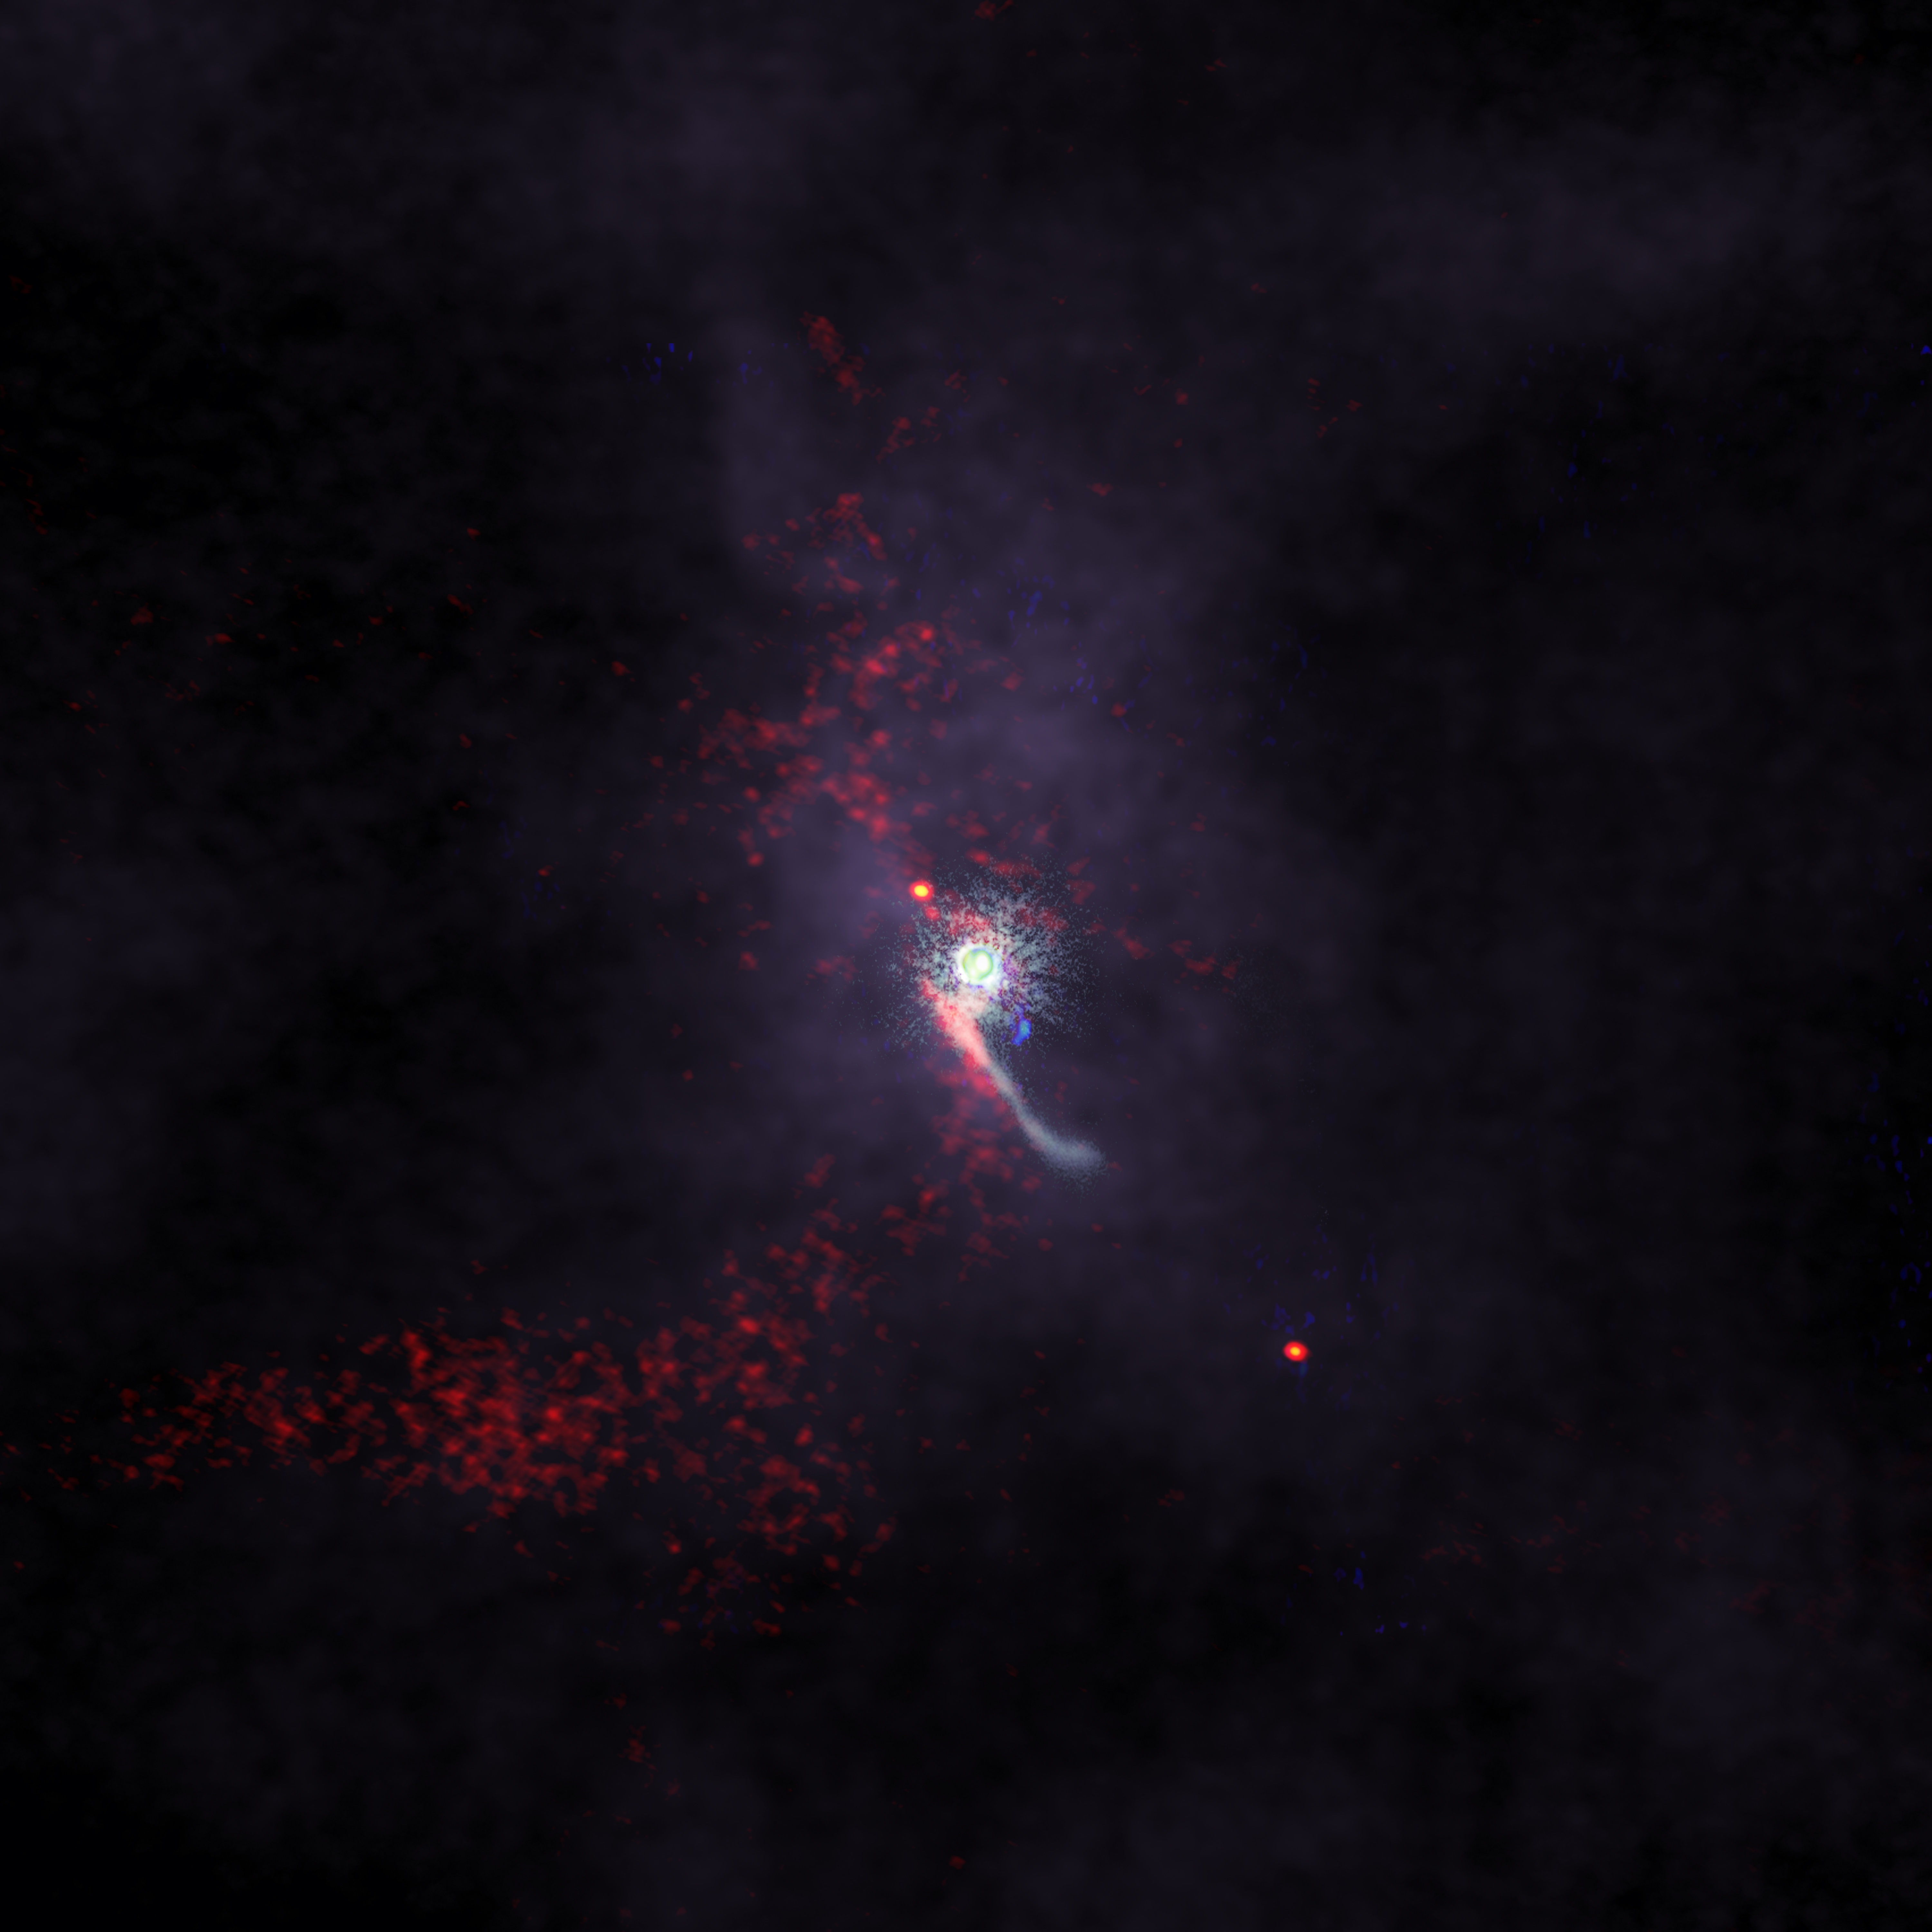

ALMA catches “intruder” redhanded in rarely detected stellar flyby event

Scientists have made the first comprehensive multi-wavelength observational study of an intruder object disturbing the protoplanetary disk—or birthplace of planets—surrounding the Z Canis Majoris star (Z CMa) in the constellation Canis Major. This composite image includes data from the Subaru Telescope, Jansky Very Large Array, and the Atacama Large Millimeter/submillimeter Array, revealing in detail the perturbations, including long streams of material, made in Z CMa’s protoplanetary disk by the intruding object.

Credit: ALMA (ESO/NAOJ/NRAO), S. Dagnello (NRAO/AUI/NSF), NAOJ